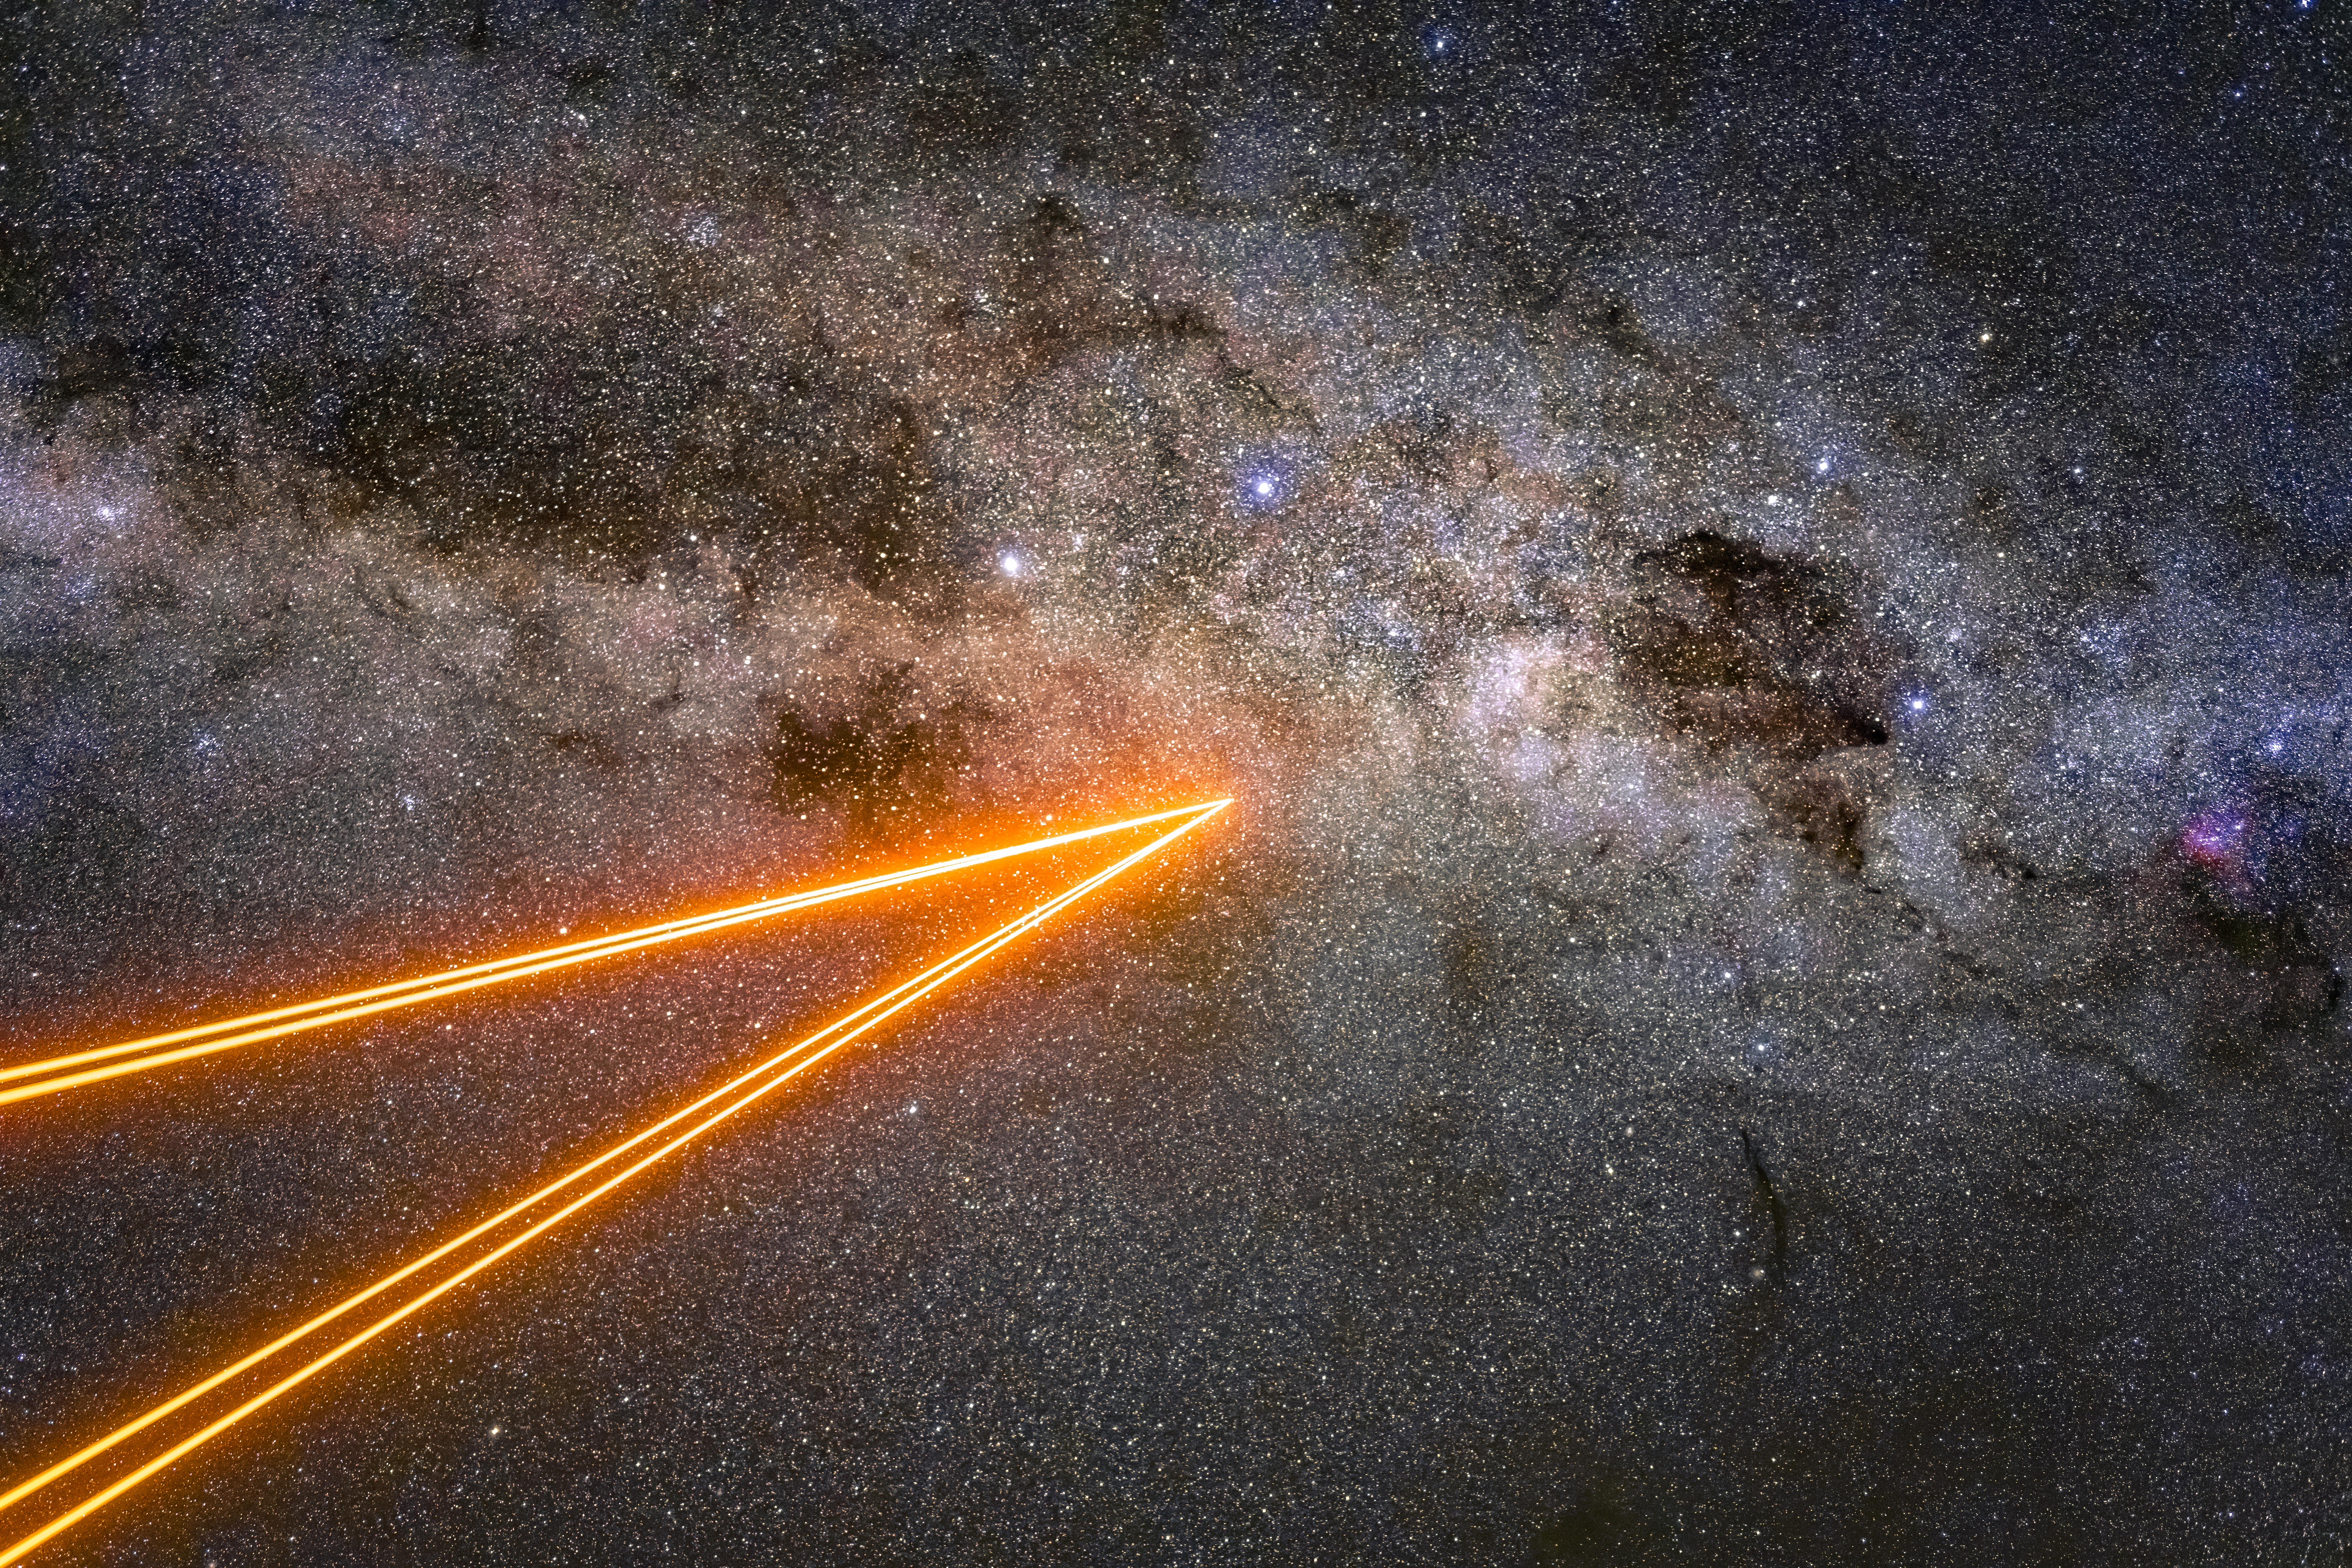

Artificial stars

We are familiar with the twinkling of stars in the night sky, but did you know that this effect is due to the Earth's atmosphere?

This twinkling is something of a nuisance to astronomers, and so they have developed a technique called adaptive optics to counteract it. The orange lasers in this image come from Yepun — the fourth Unit Telescope of ESO's Very Large Telescope. They create artificial stars that measure the blurring effects caused by Earth's atmosphere, which are then corrected by the telescope.

Credit: ESO/A. Ghizzi Panizza (www.albertoghizzipanizza.com)